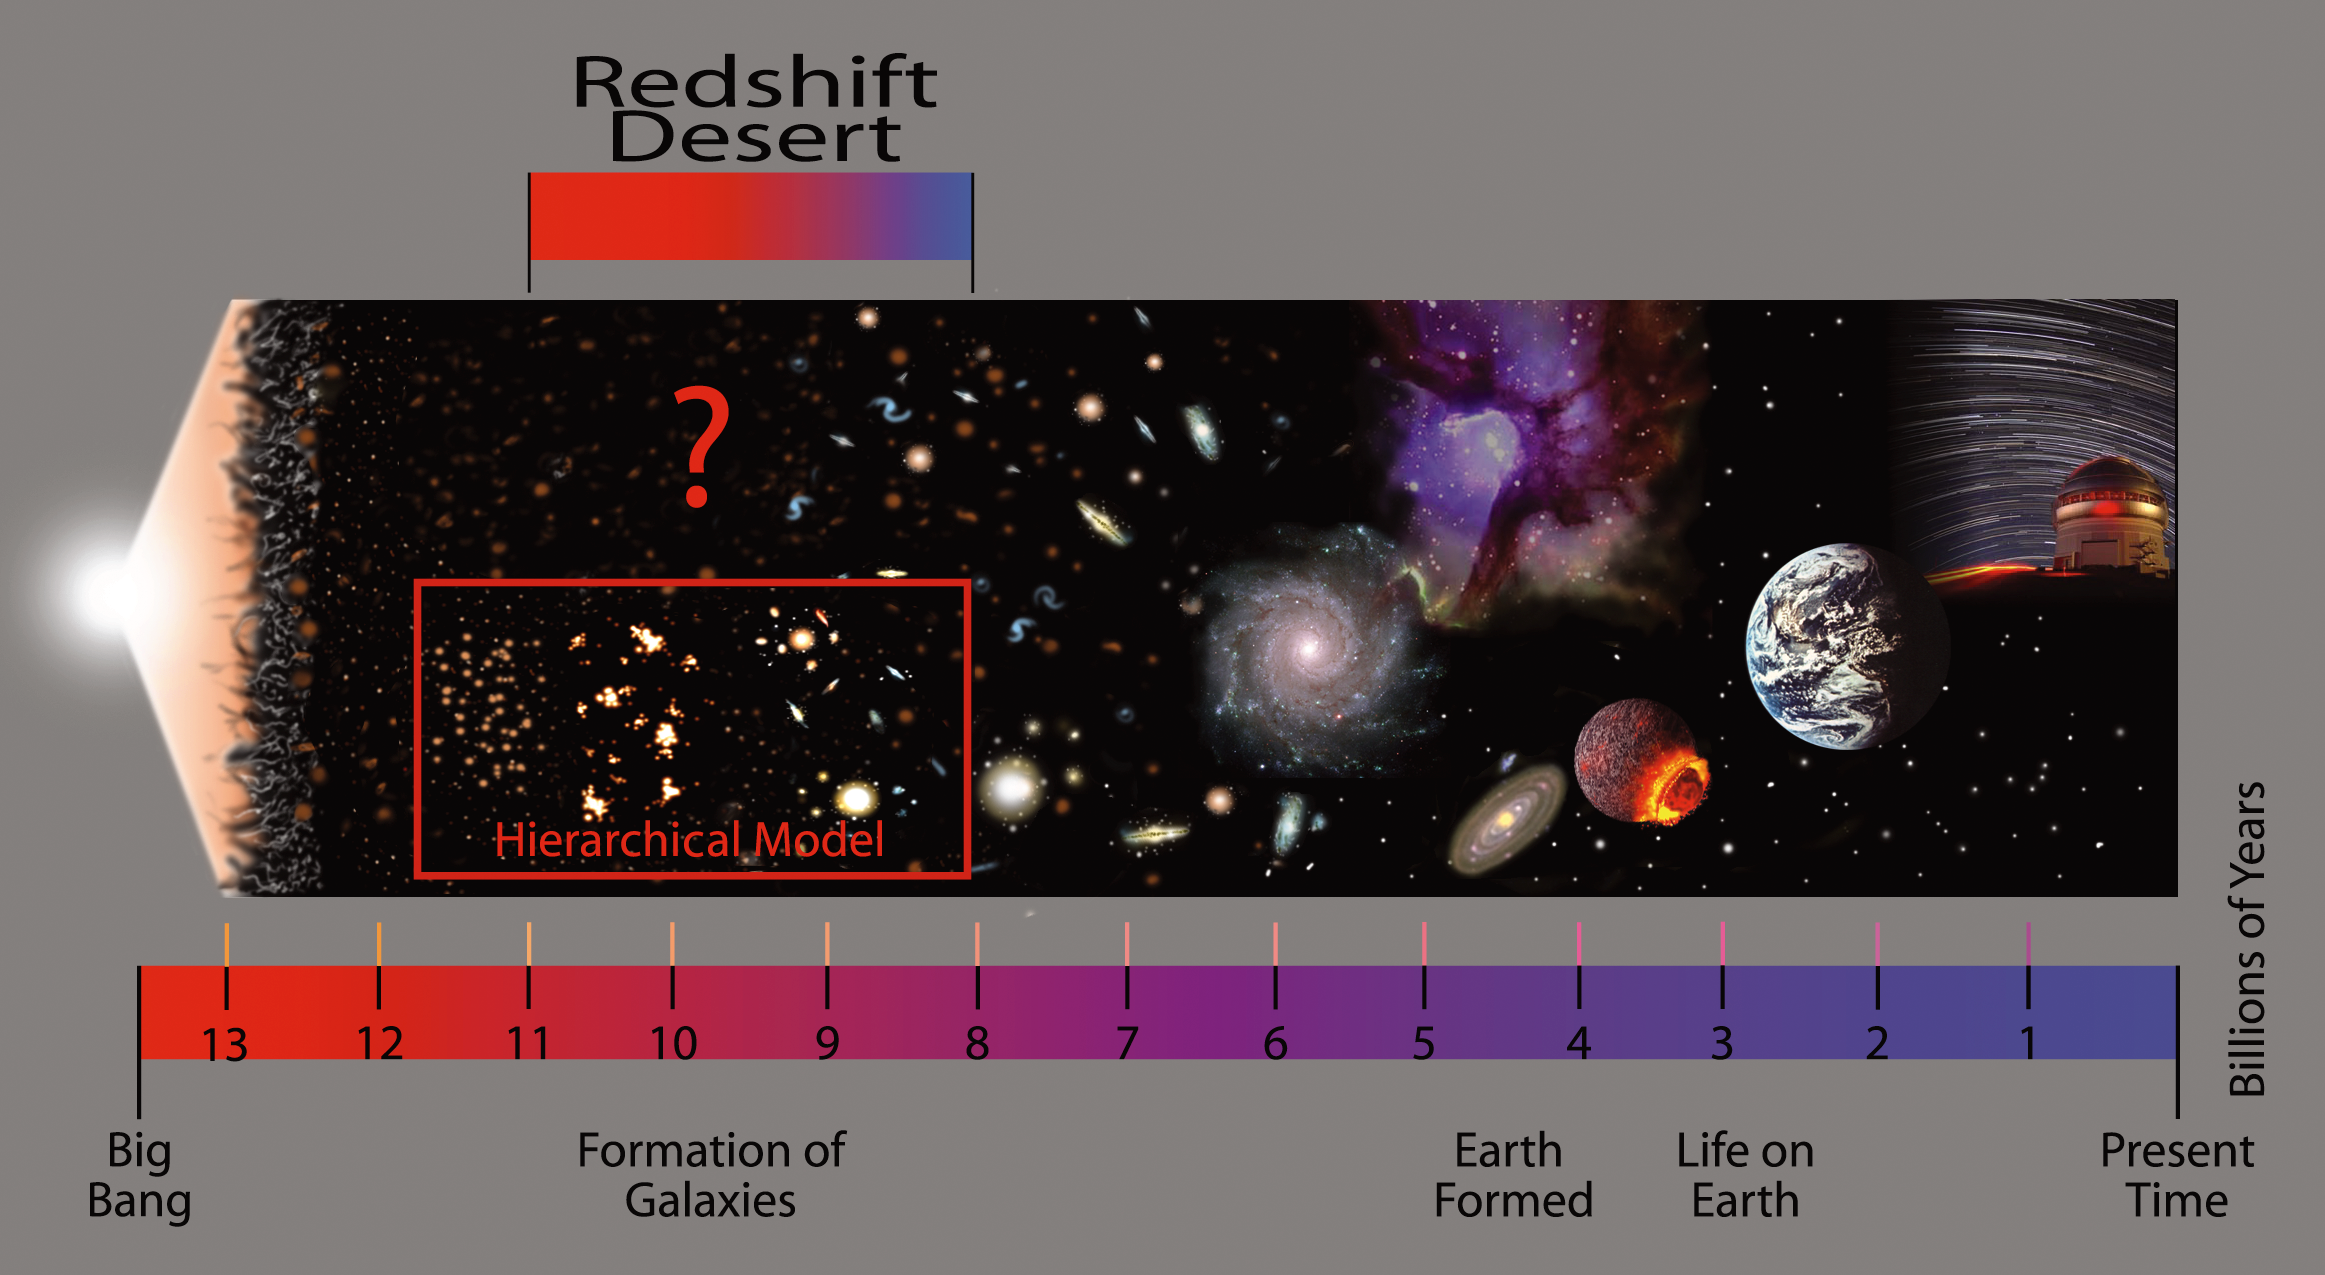

Gemini Deep-Deep Survey Universe Time-Line

This timeline shows some pivotal events in the history of the Universe which is assumed to have begun with the Big Bang some 13.7 billion years ago. The "Redshift Desert" is a region where the light from galaxies has been redshifted (stretched by the expansion of the Universe) into a region of the spectrum where a natural glow in the Earth's atmosphere interferes with key spectroscopic features of many of these galaxies. This interference is especially problematic when trying to study dimmer galaxies in the early Universe. Using a sophisticated observing technique that overcomes this problem, the Gemini Deep Deep Survey revealed that a large number of galaxies from this period of cosmic history were fully formed and more massive than the widely accepted Hierarchical Model of galaxy formation predicts. This timeline also illustrates the concept of "look-back time," which is what happens when astronomers look at more and more distant objects in space. Because light travels at a finite speed (about 300,000 km/s or 186,000 miles/s), it takes time for the light to reach our telescopes to be studied. This results in a cosmic "time-machine" because the light that we see from distant galaxies has traveled for billions of years. Thus, we see the galaxies as they were long ago when that light began its journey to our telescopes. Technical Details:
Photoshop version with text layers available upon request.

Credit: International Gemini Observatory Jon Lomberg